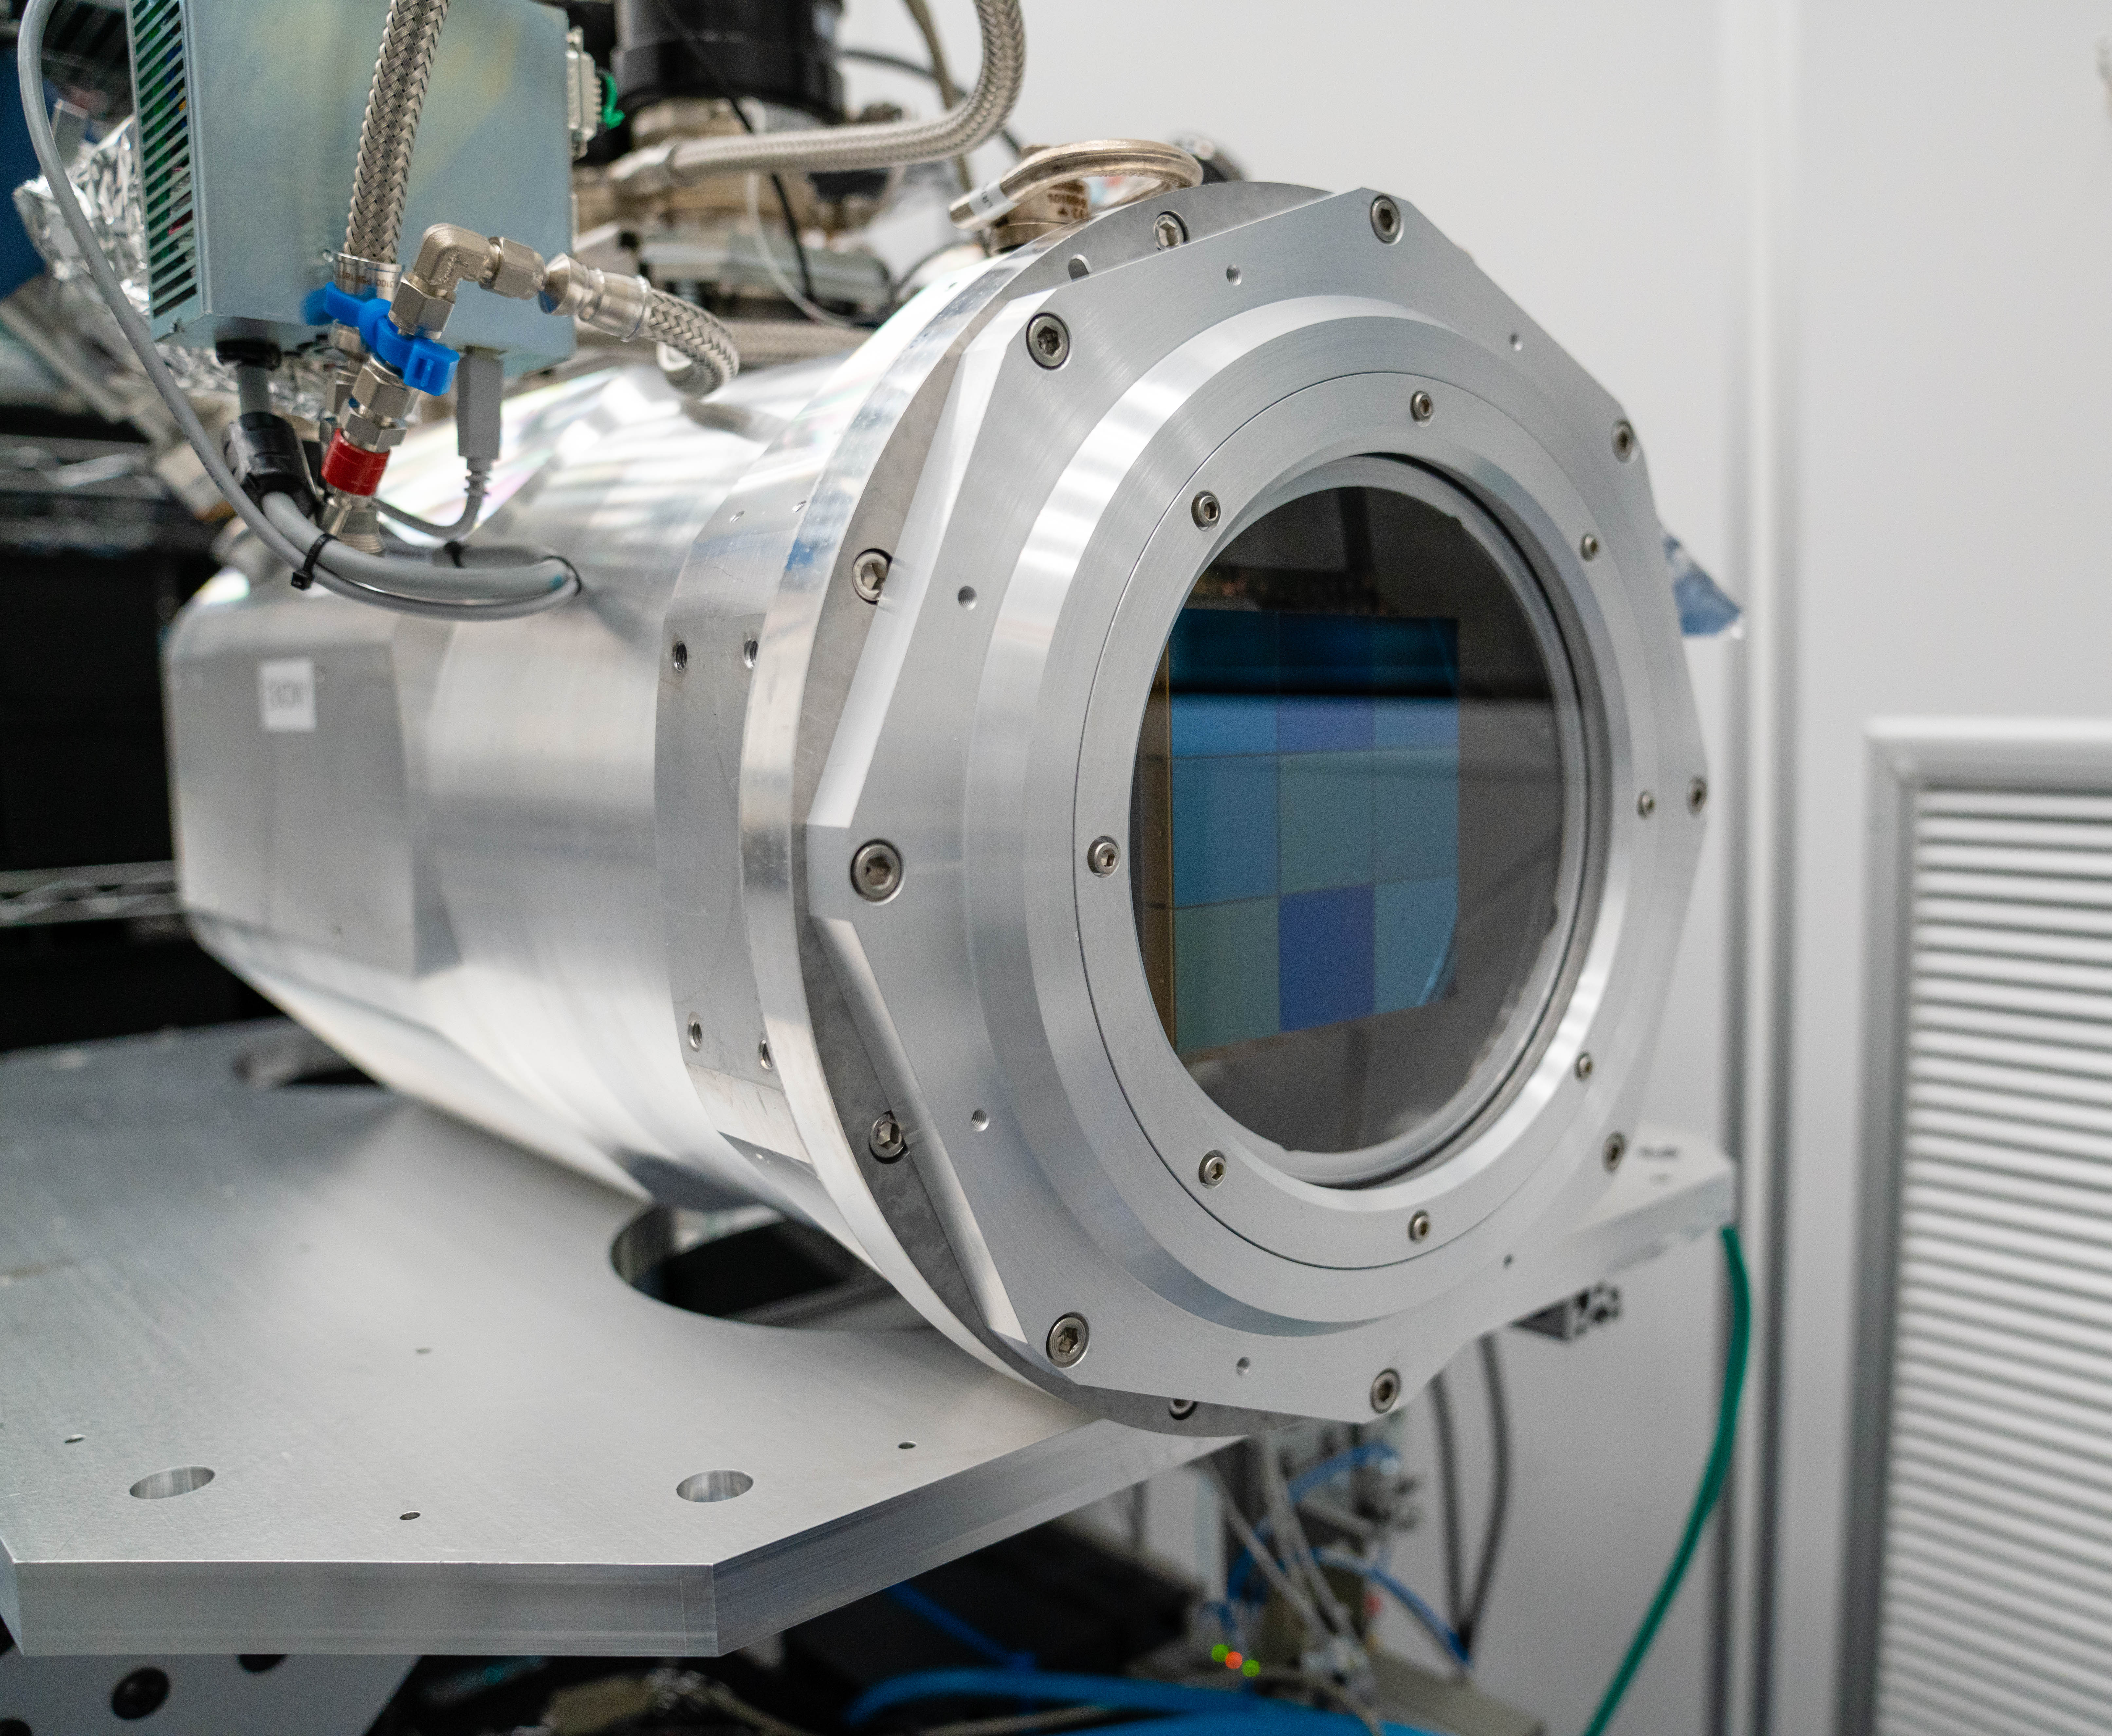

LSST ComCam

At the end of February, members of the LSST Camera Integration and Testing team at SLAC have inserted a raft of nine imaging sensors into the body of the LSST Commissioning Camera (ComCam). This miniature version of the LSST camera will be used for commissioning the telescope systems.

Credit: Farrin Abbott/SLAC National Accelerator Laboratory